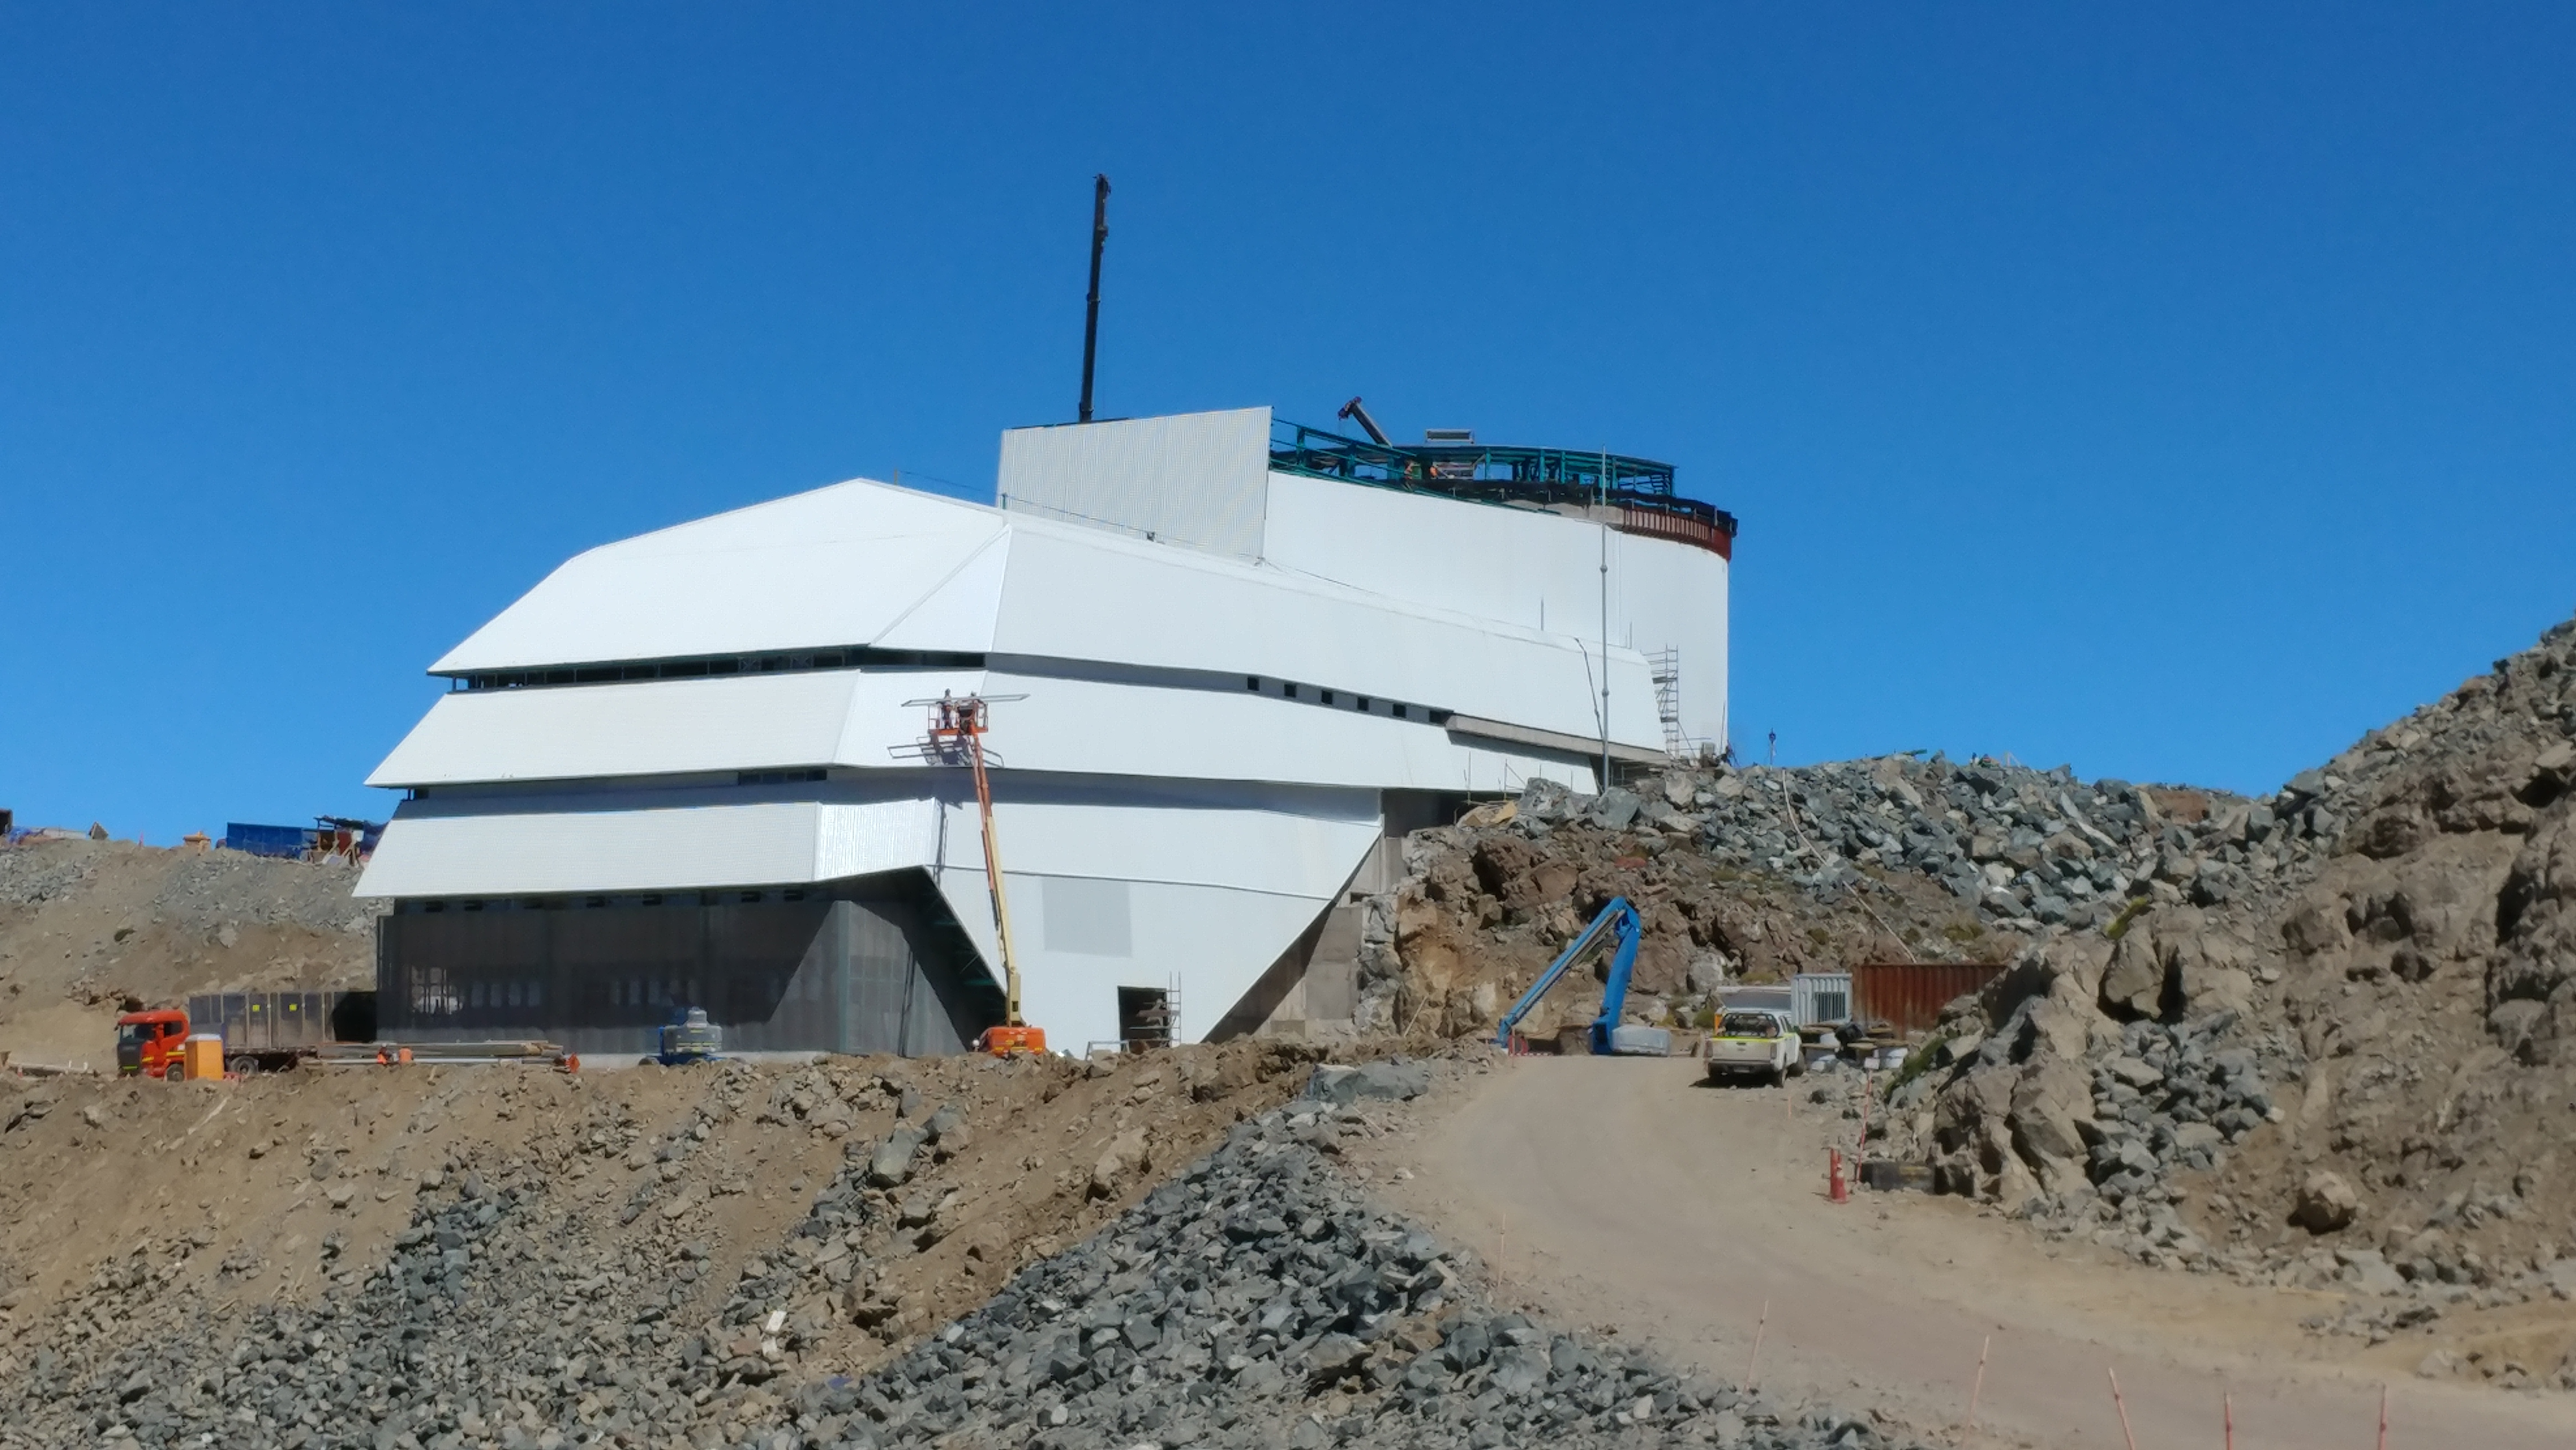

November Construction Update

General view of the LSST Observatory

Credit: Rubin Observatory/NSF/AURA